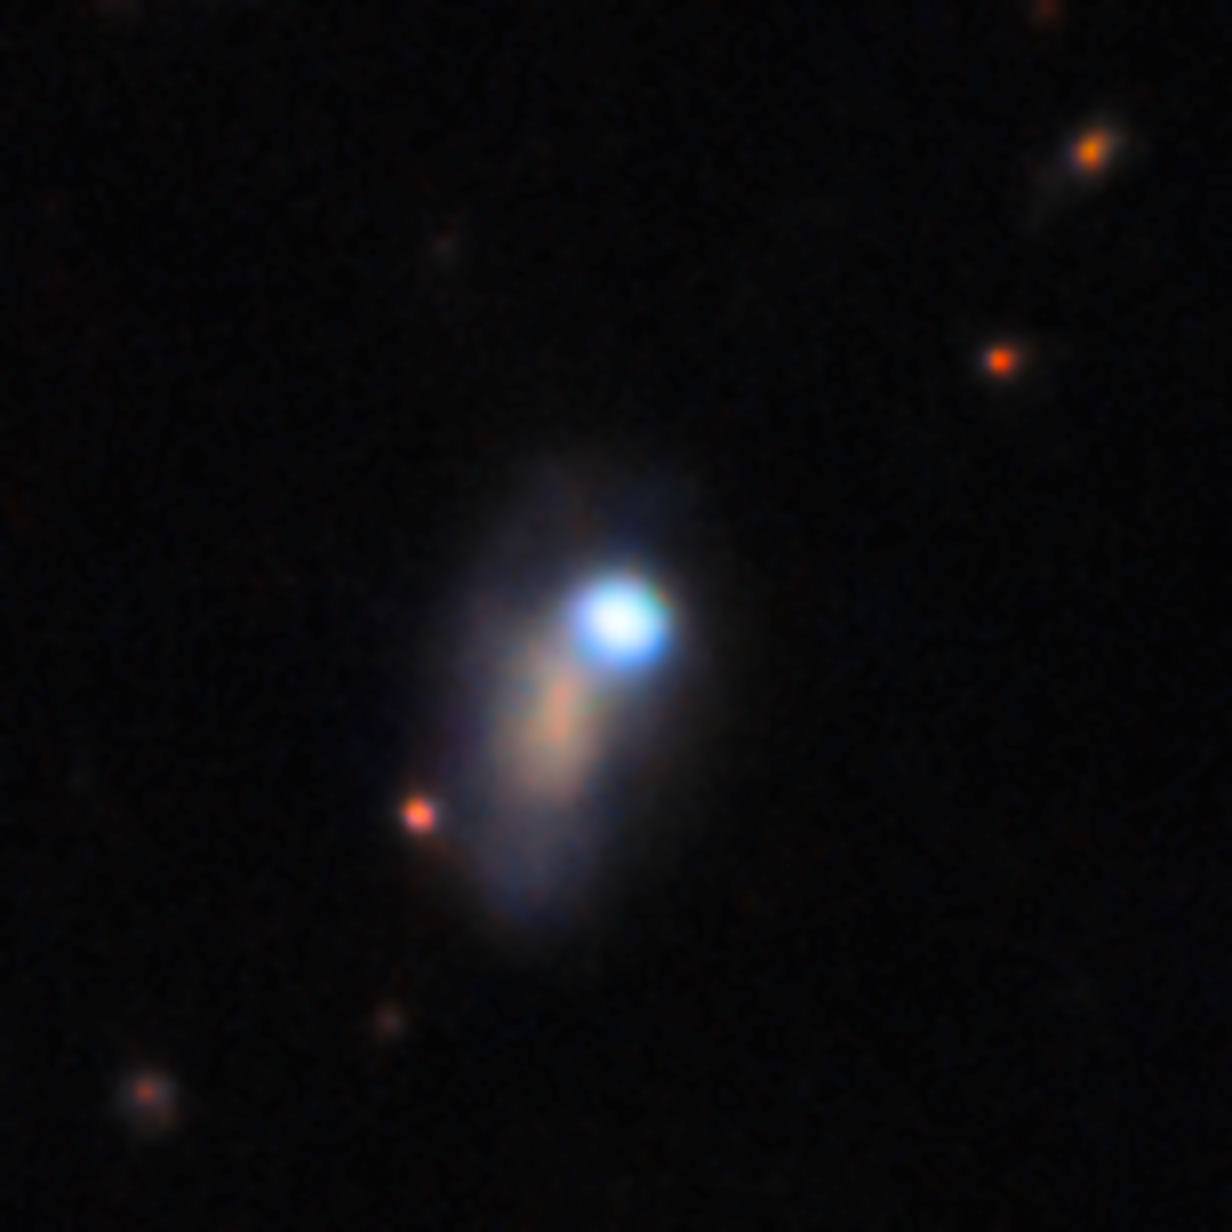

DECam image of supernova SN 2026gzf (3 April 2026)

This image shows supernova SN 2026gzf, which appears as a bright blue point source in the upper right corner of the host galaxy. SN 2026gzf was first detected by the Einstein Probe on 21 March 2026, and this image was taken a couple of weeks later on 3 April 2026.

This image was captured with the 570-megapixel DOE-fabricated Dark Energy Camera (DECam), mounted on the NSF Víctor M. Blanco 4-meter Telescope at Cerro Tololo Inter-American Observatory (CTIO) in Chile, a Program of NSF NOIRLab.

View a series of close-up images that show the evolving supernova here.

Credit: CTIO/NOIRLab/DOE/NSF/AURA Image Processing: D. de Martin & M. Zamani (NSF NOIRLab)